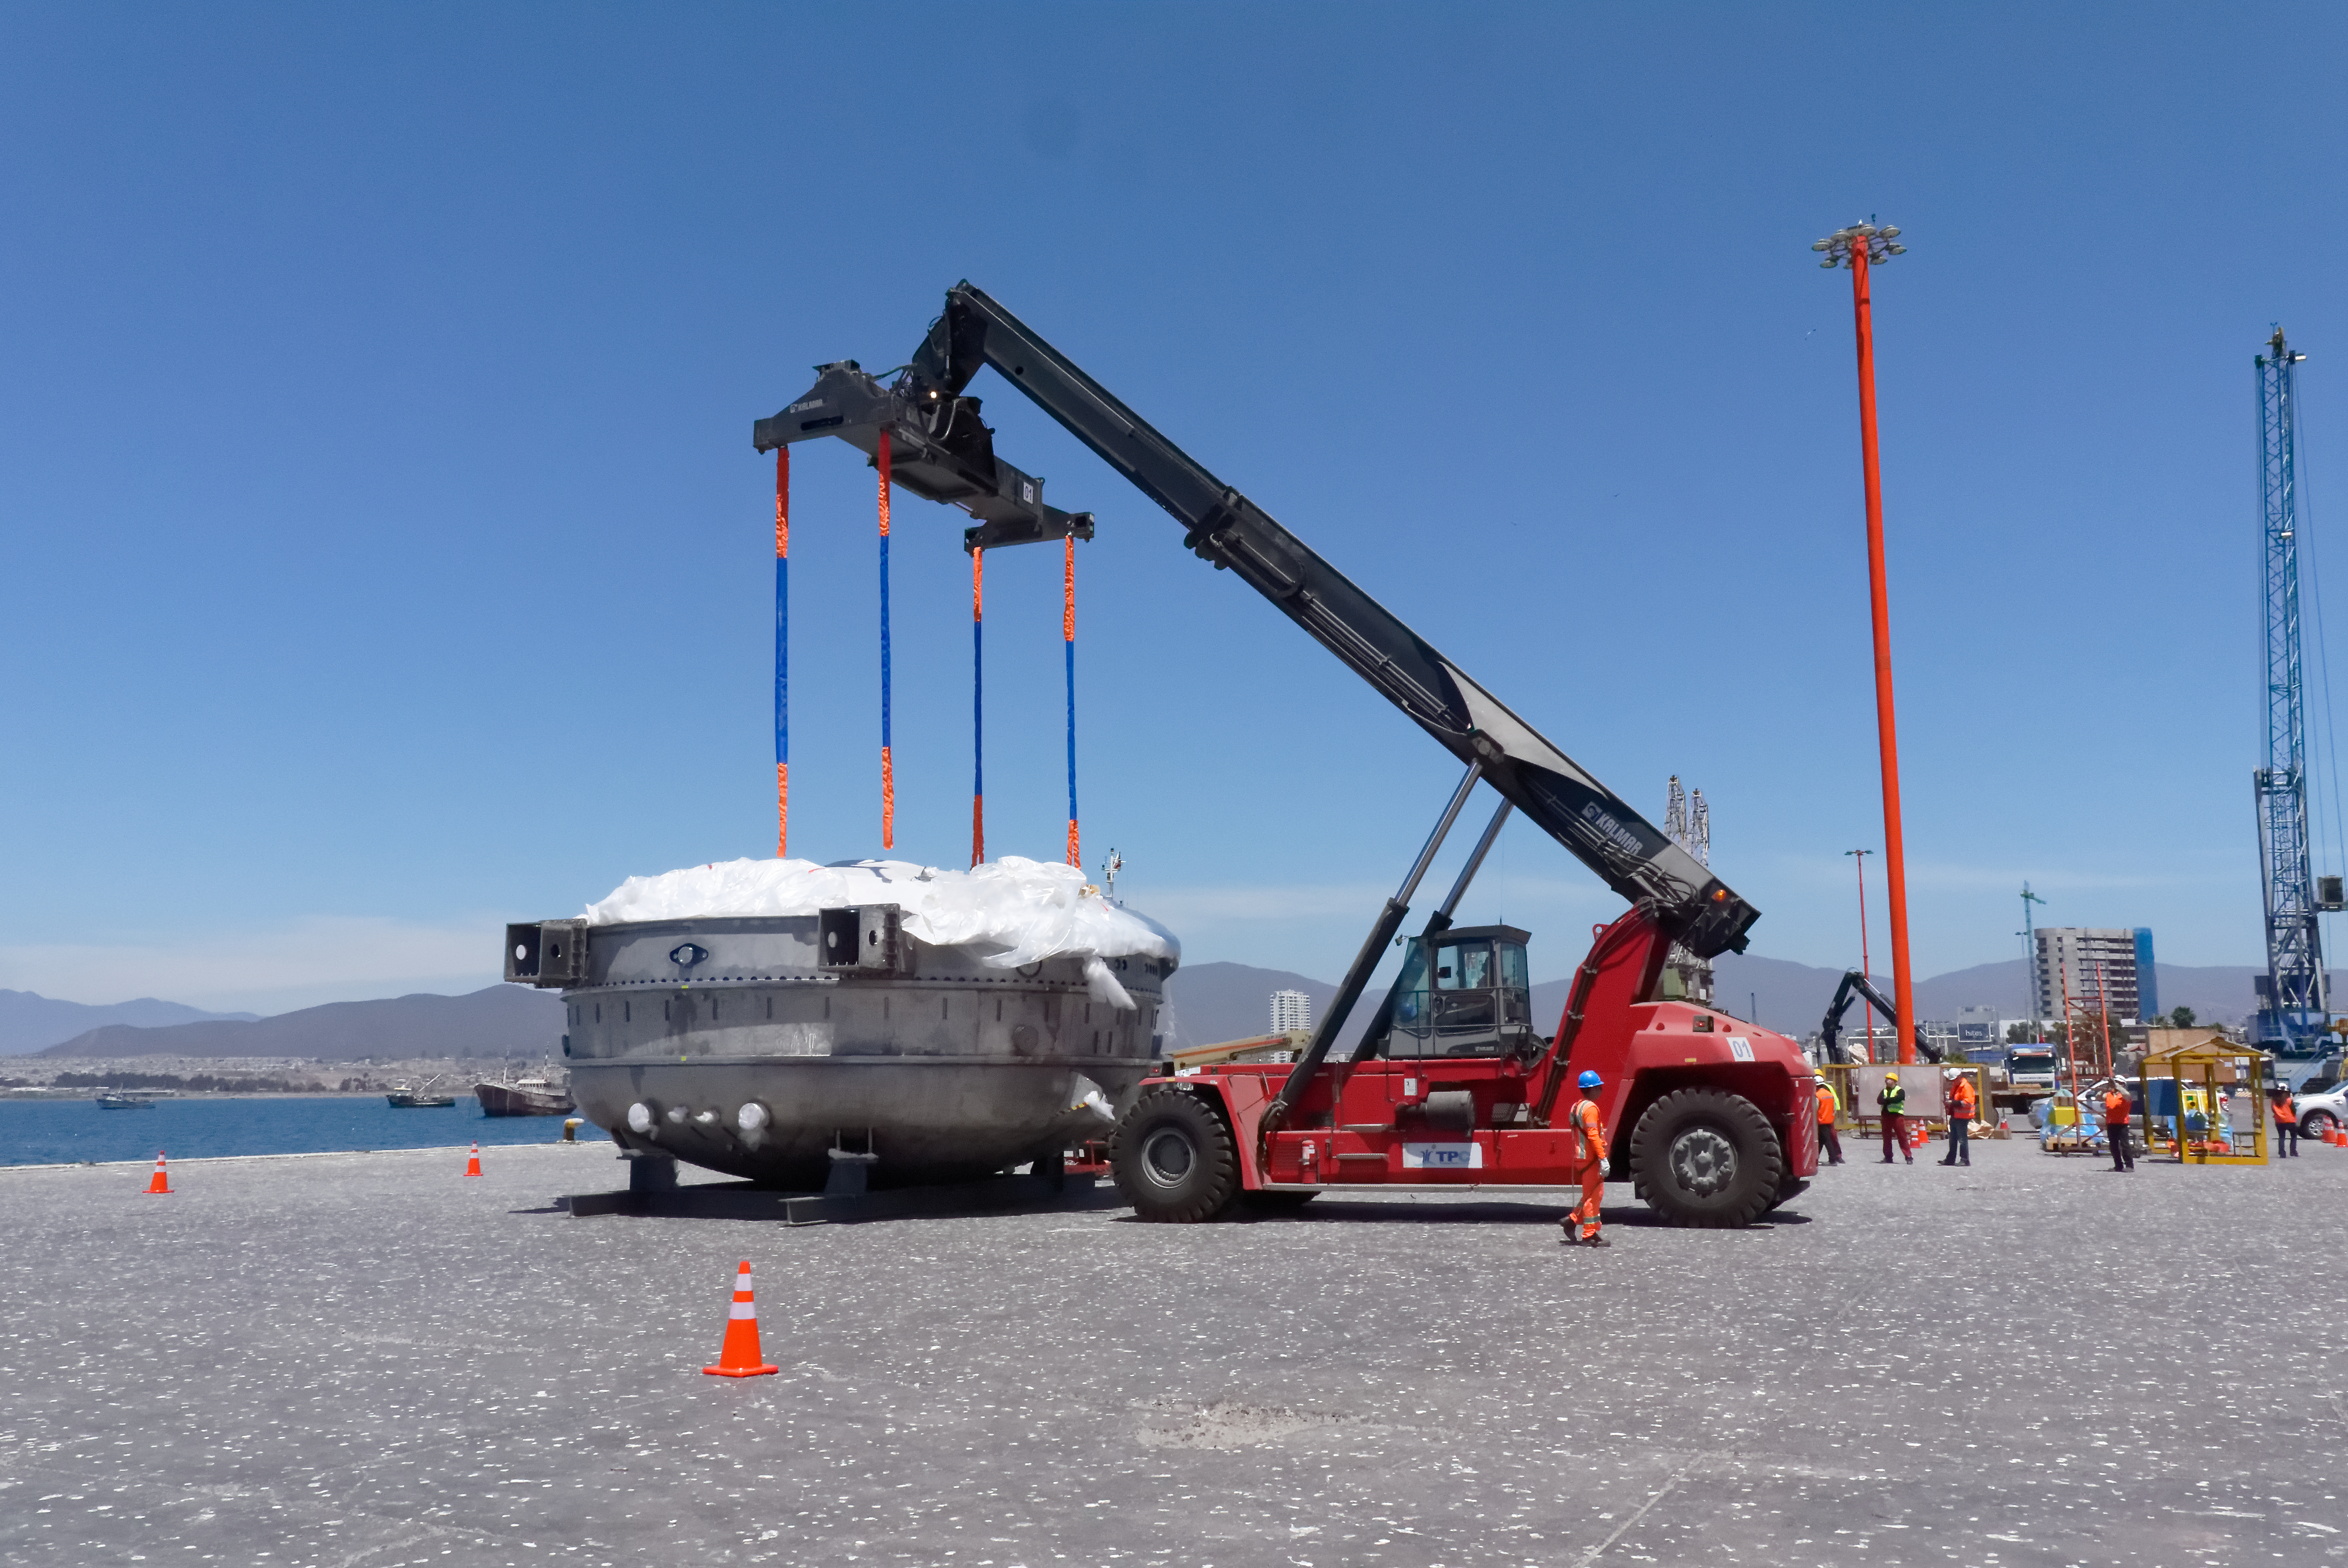

Coating Chamber Arrives in Chile

The LSST Coating Chamber arrived at the Port of Coquimbo on October 25th, after a ocean voyage that began on September 7th in Antwerp, Belgium. For four days after its arrival, the Coating Chamber was prepared, split into two pieces (top and bottom), and loaded onto the specialized transport vehicles that will carry it to the summit of Cerro Pachón.

Credit: Rubin Observatory/NSF/AURA